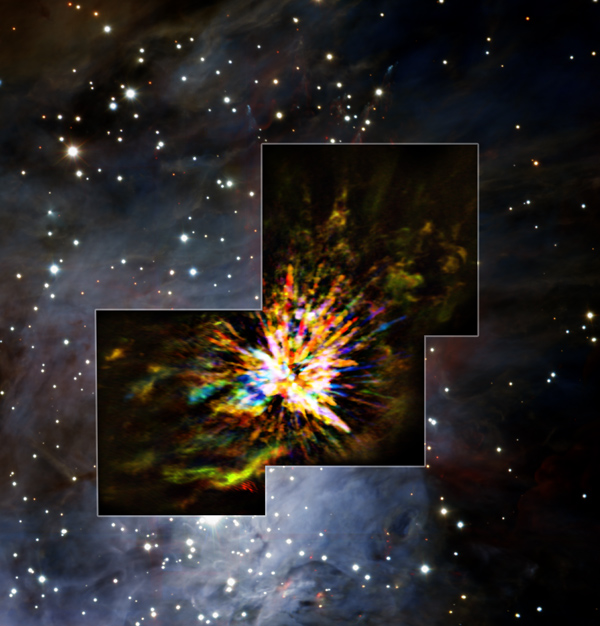

Stellar explosion in Orion

Credit: ALMA (ESO/NAOJ/NRAO), J. Bally/H. Drass et al